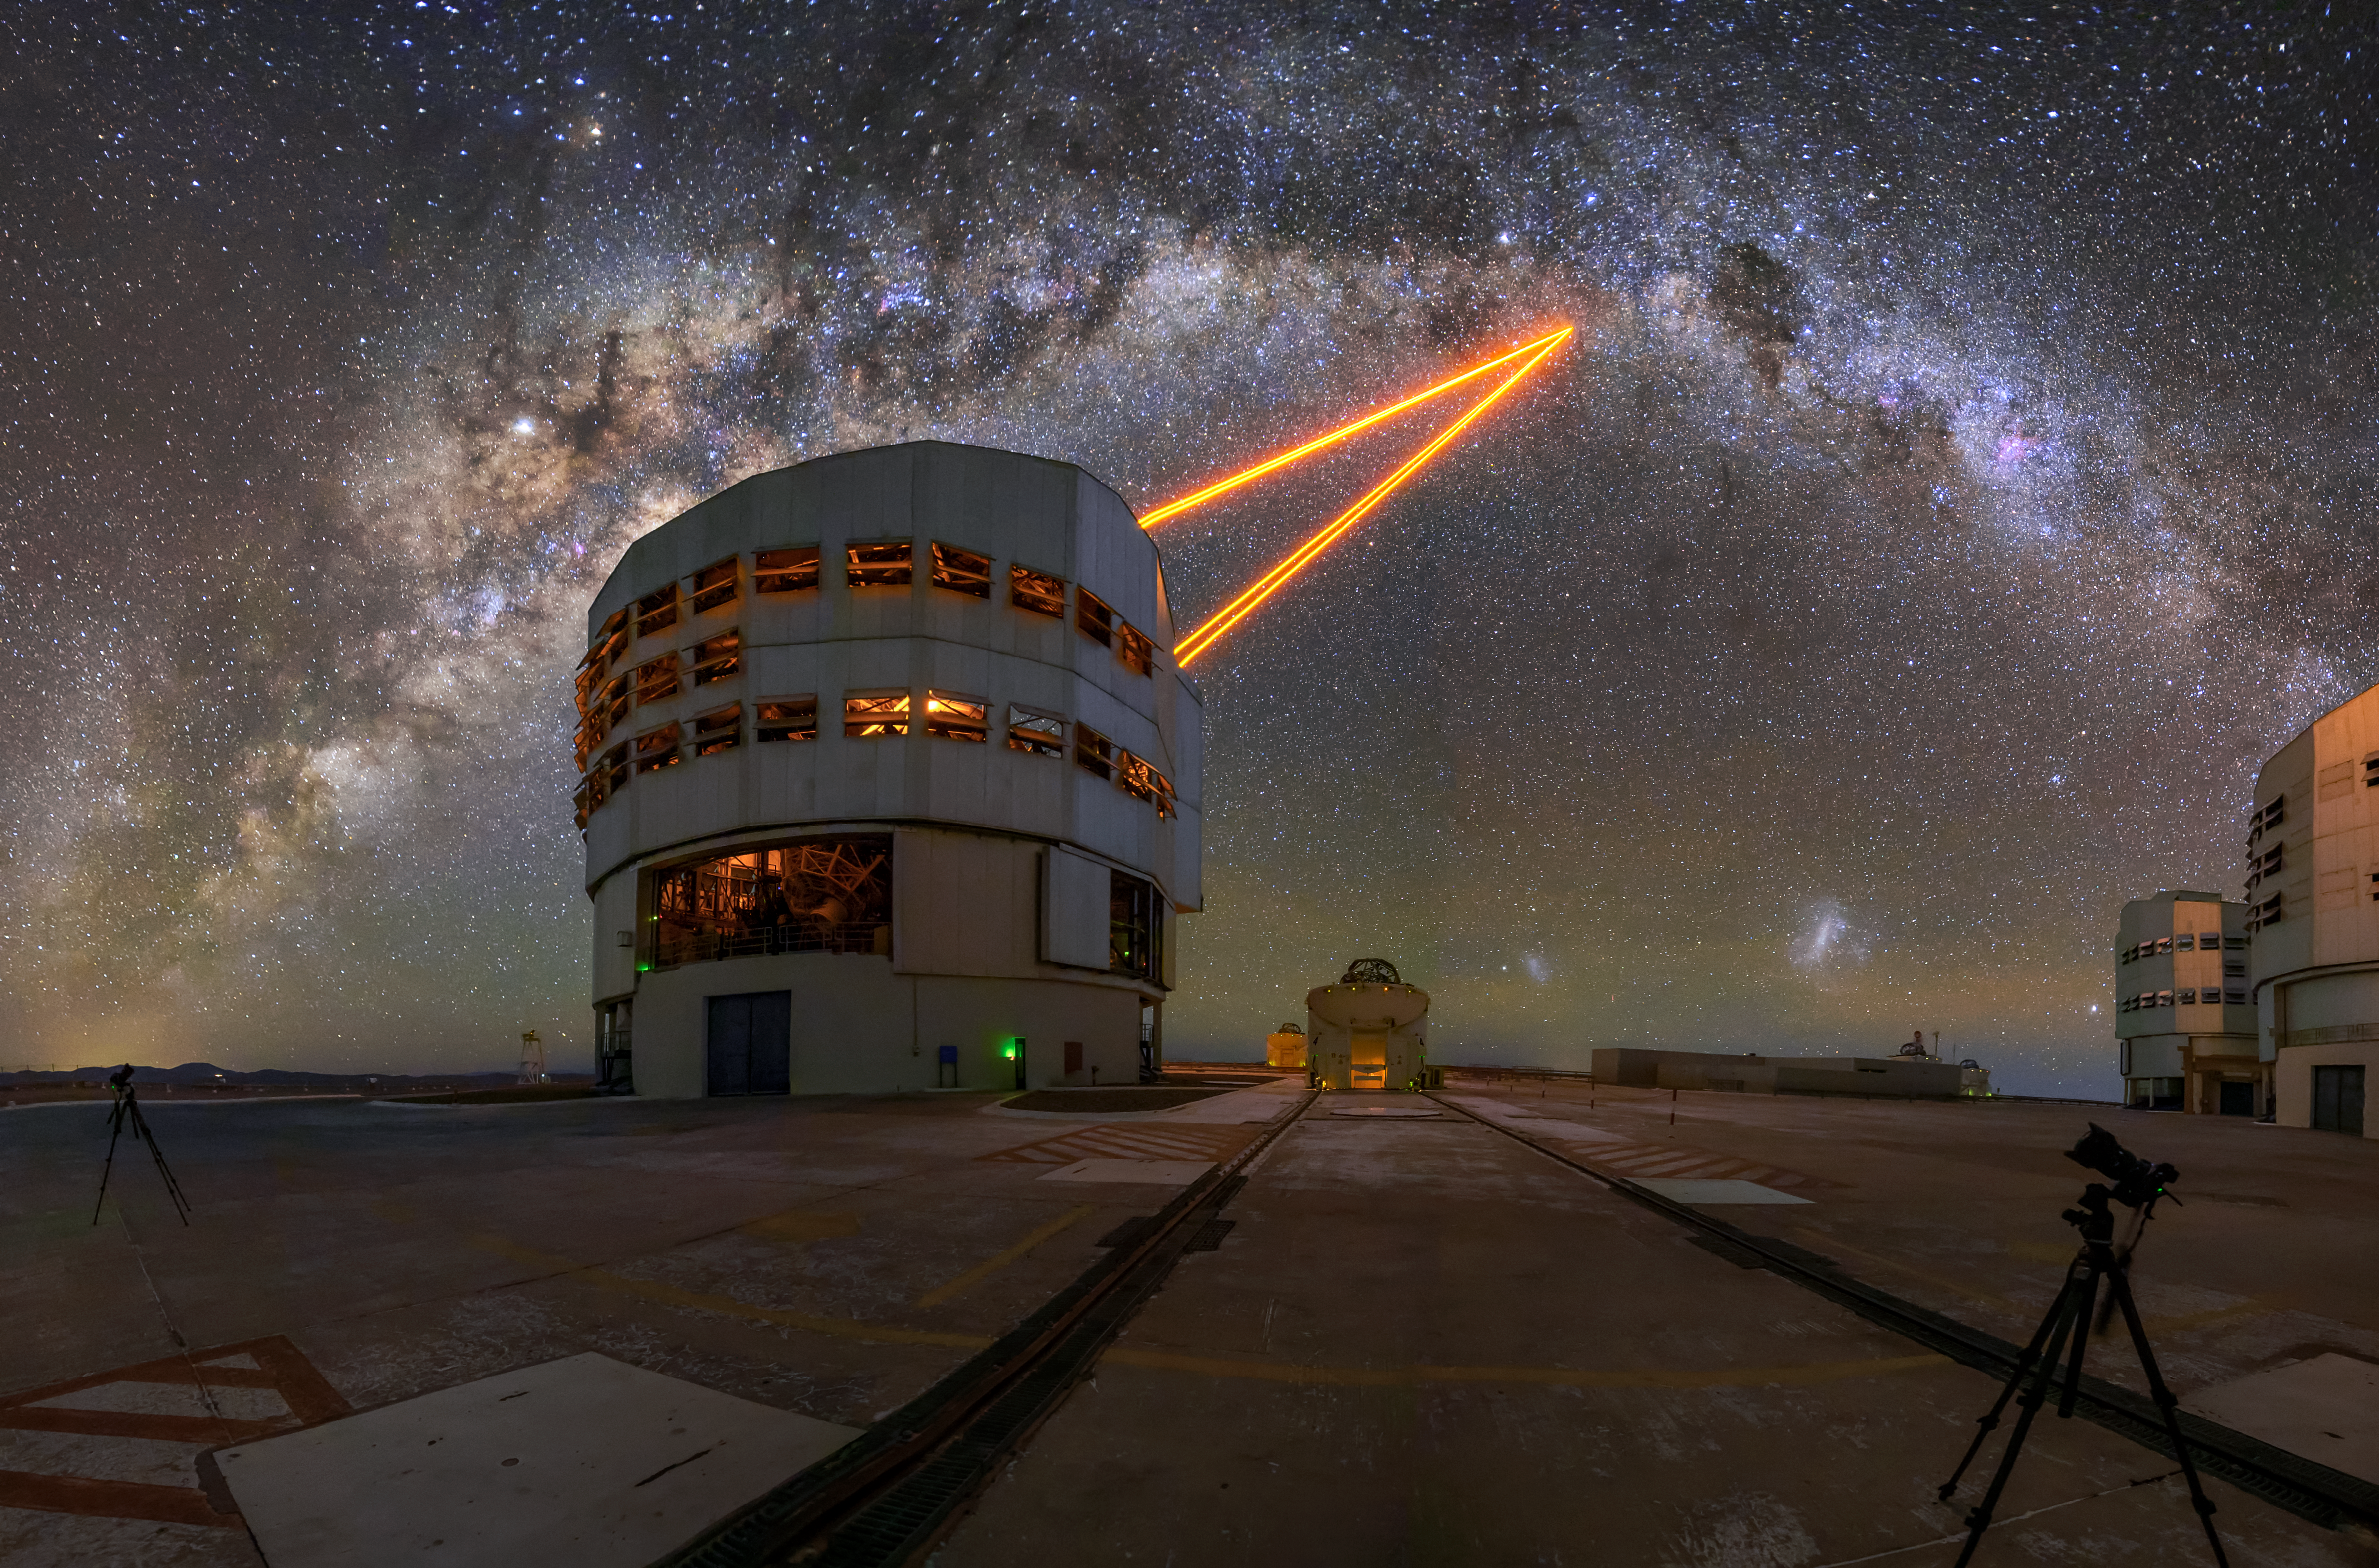

Beam me up, Yepun

Equipped on the Yepun Unit Telescope of ESO's Very Large Telescope is a Laser Guide Star Facility, a key element of adaptive optics. Appearing to beam into the far reaches of space, this laser system creates an artificial star in the Earth's atmosphere. This artificial star allows for astronomers to correct for atmospheric turbulence which can hamper the quality of their data.

Credit: ESO/A. Ghizzi Panizza